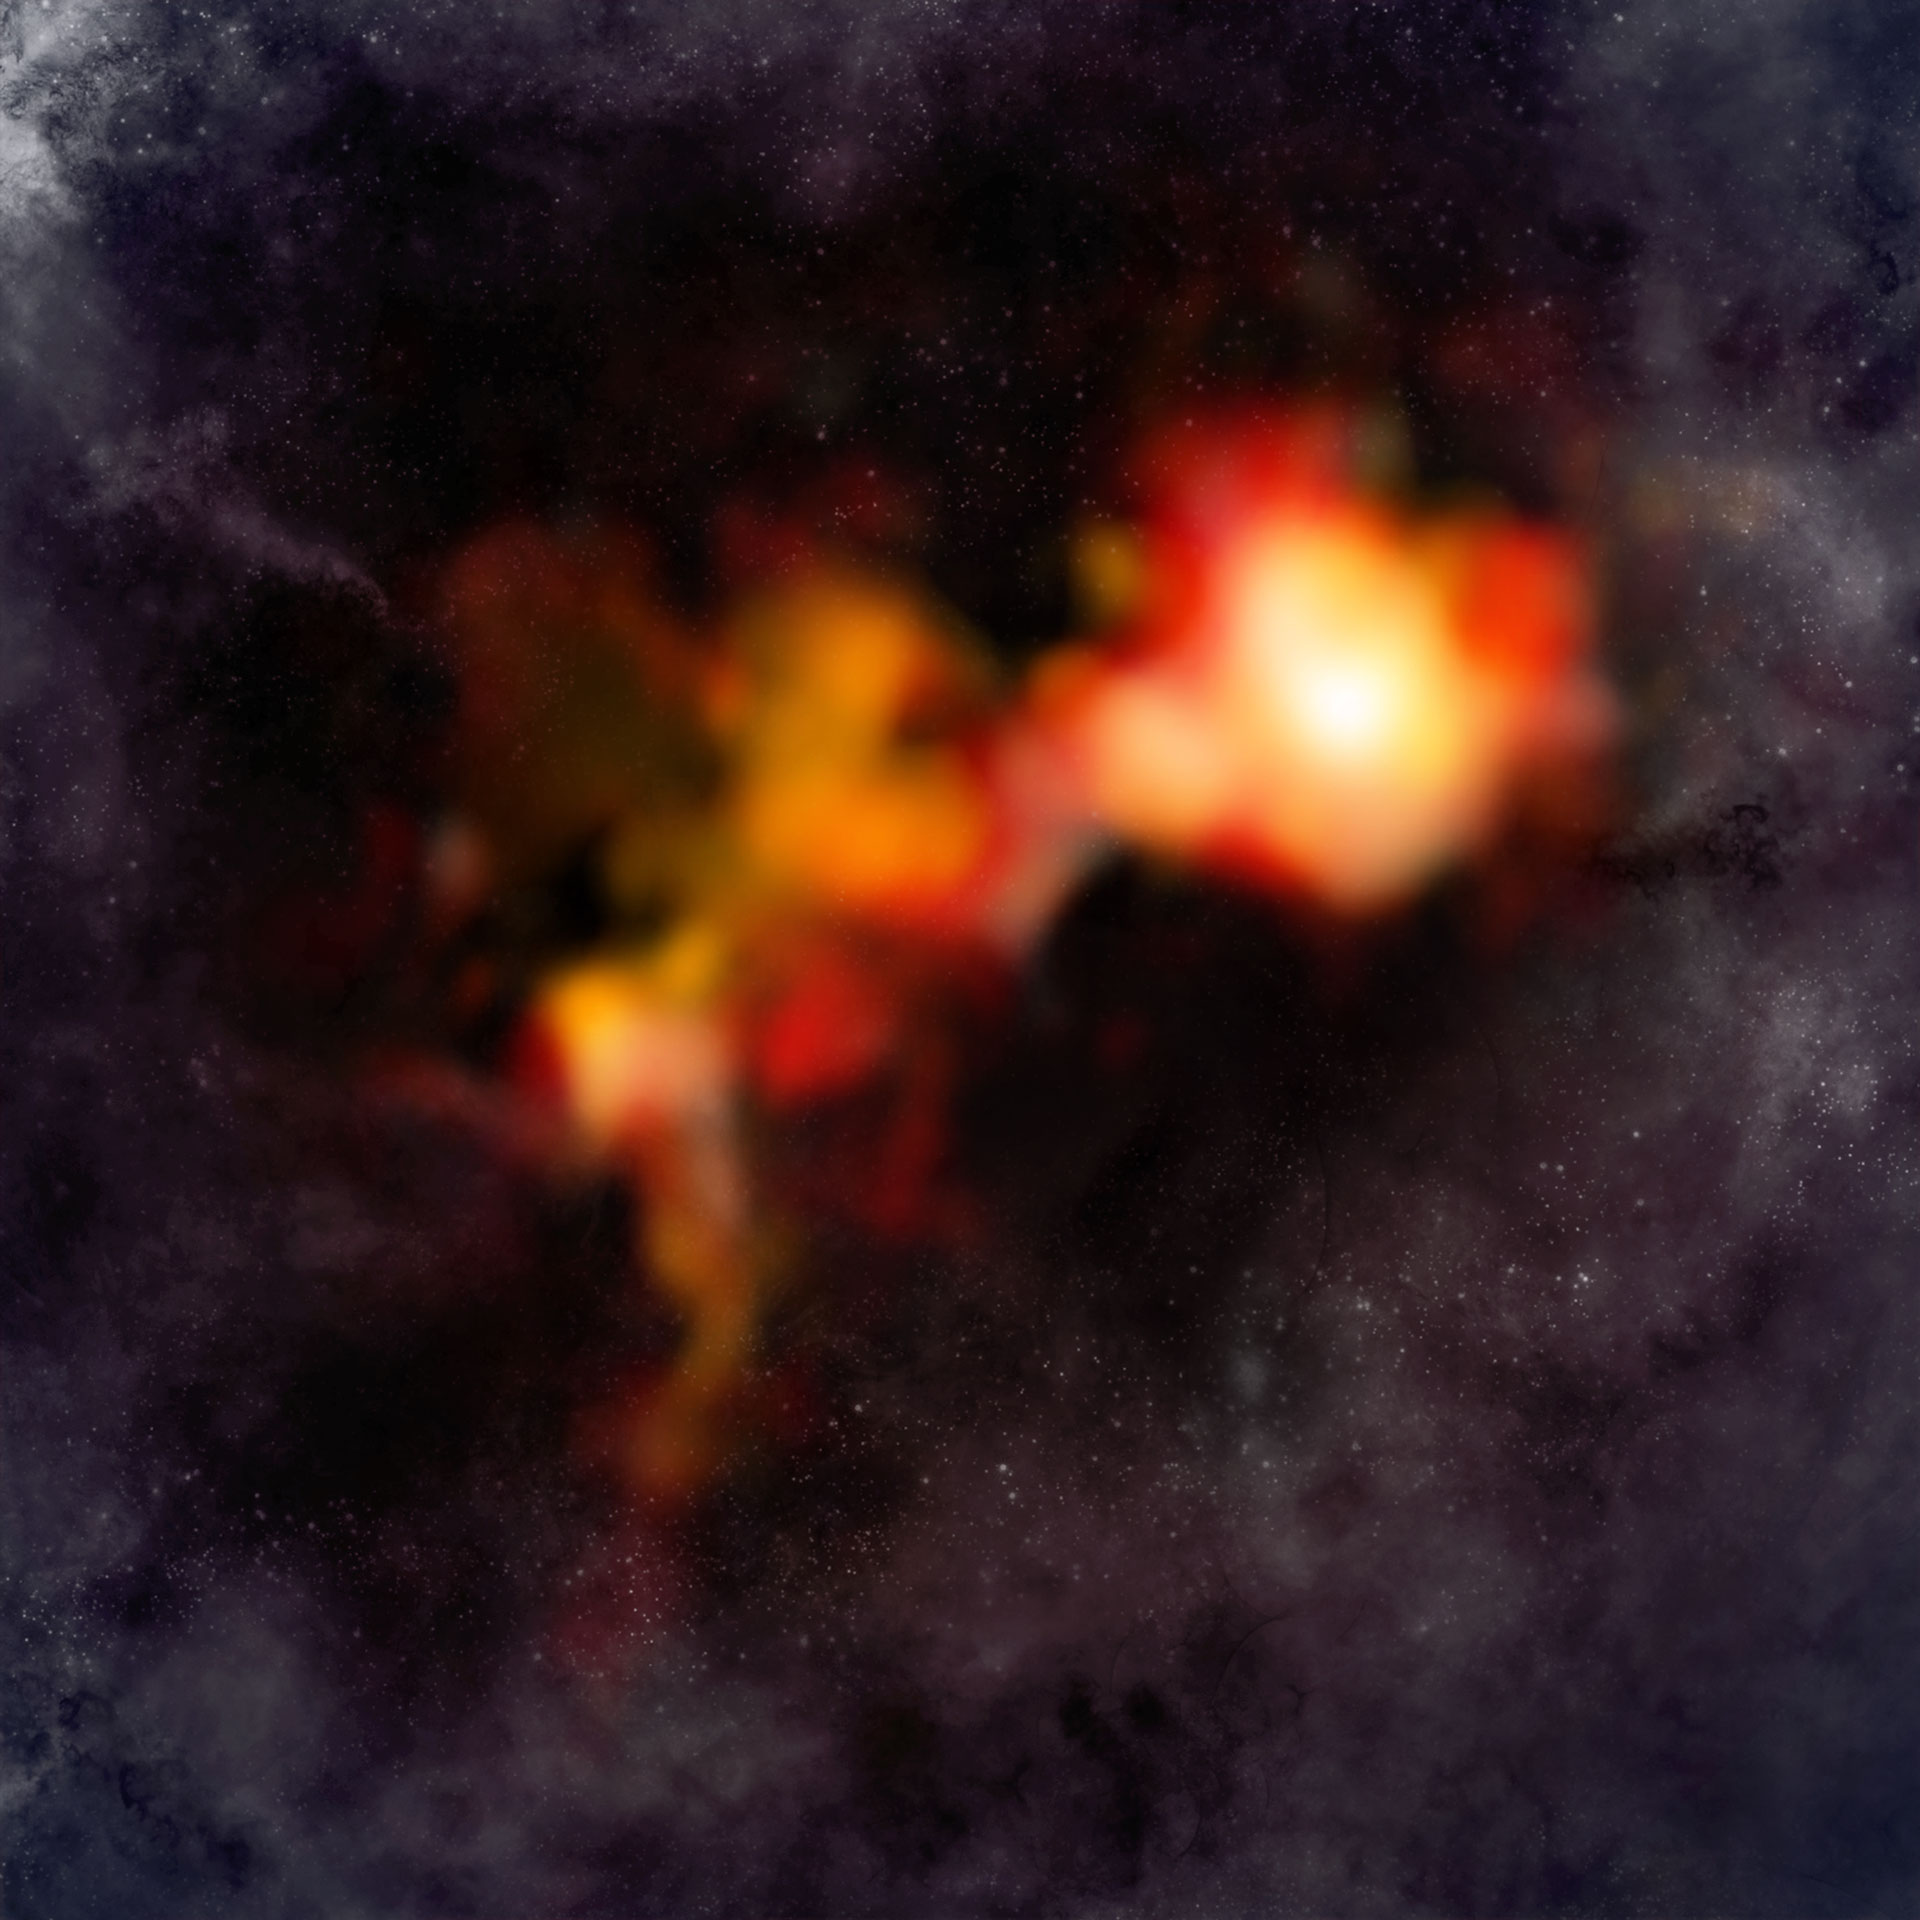

Starless Cloud Cores

This image shows the ALMA data overlaid on an artist’s impression background. The ALMA data show two main cores as imaged by emission from the molecular ion N2D+ (two nitrogen and one deuterium atom). The core on the right is particularly bright and rounded, suggesting it is self-gravitating and poised to form a massive, single star – a very rare occurrence in star formation. The other core appears more distorted and fragmented, potentially leading to the formation of multiple lower-mass stars. This fragmentation is a normal process in star-forming clouds.

Credit: B. Saxton & A. Angelich (NRAO/AUI/NSF); ALMA (ESO/NAOJ/NRAO)